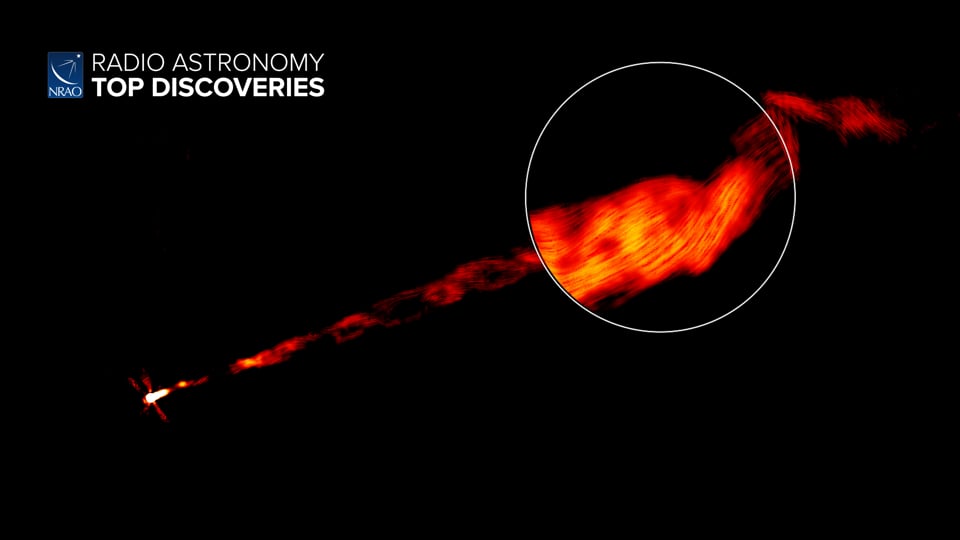

Helical Jets of M87

When black holes consume matter, they can create powerful jets of ionized material that stream away from the black hole at nearly the speed of light. Using NRAO’s Karl G. Jansky Very Large Array (VLA), astronomers have captured images of one such jet coming from the supermassive black hole in the galaxy M87, revealing a complex helical structure. Writing and narration provided by Phil Plait @SYFY Discover more about the jets of M87 from the original press release: https://public.nrao.edu/news/helix-structure-in-jet/ Video created 01/26/2022

Credit: NRAO/AUI/NSF